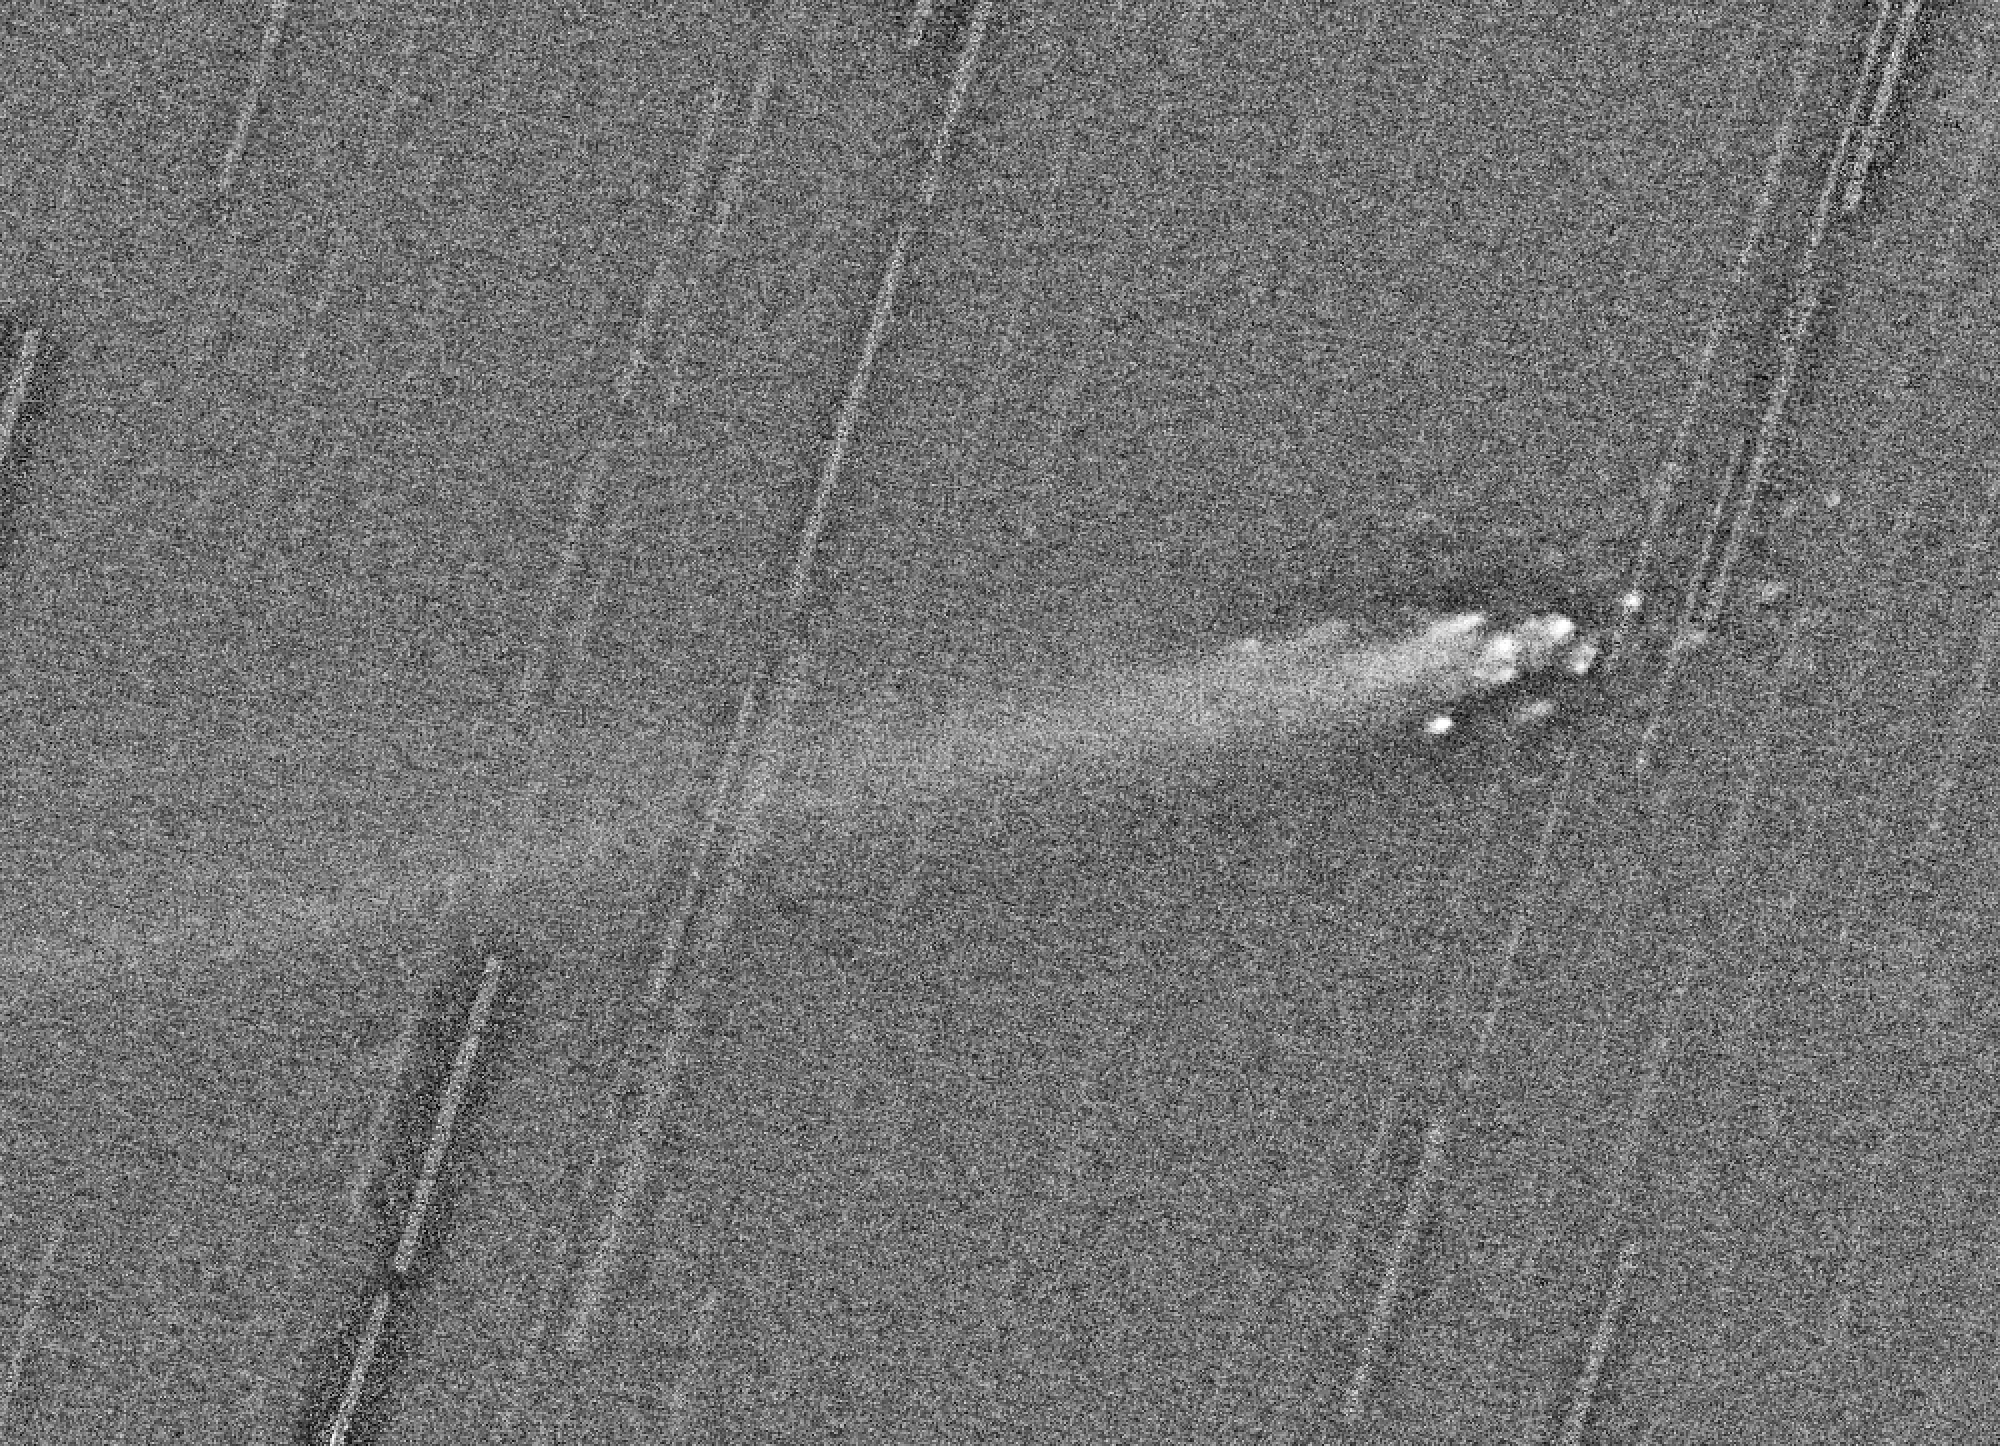

Break-up of comet Linear

A computer-processed composite of three CCD exposures of the head of Comet LINEAR, obtained with VLT ANTU and the multi-mode FORS-1 instrument through a R(ed) optical filter on August 6, 2000. The telescope followed the comet's fast motion perfectly during the duration of the exposures (9, 10 and 8 min, respectively) and the images of the stars in the field appear as long trails. More than a dozen "mini-comets" are seen — they are pieces from the comet's disintegrating nucleus. Image processing by Richard Hook (ST/ECF, Garching) suppressed the bright part of the comet's tail in order to provide a clearer view of the faint condensations (by means of a median combination of registered, unsharp masked versions of the three images). The observing conditions were good; the image quality is about 0.6 arcsec. The field shown measures about 3.4 x 2.5 arcmin 2. North is up and East is left.

Credit: ESO